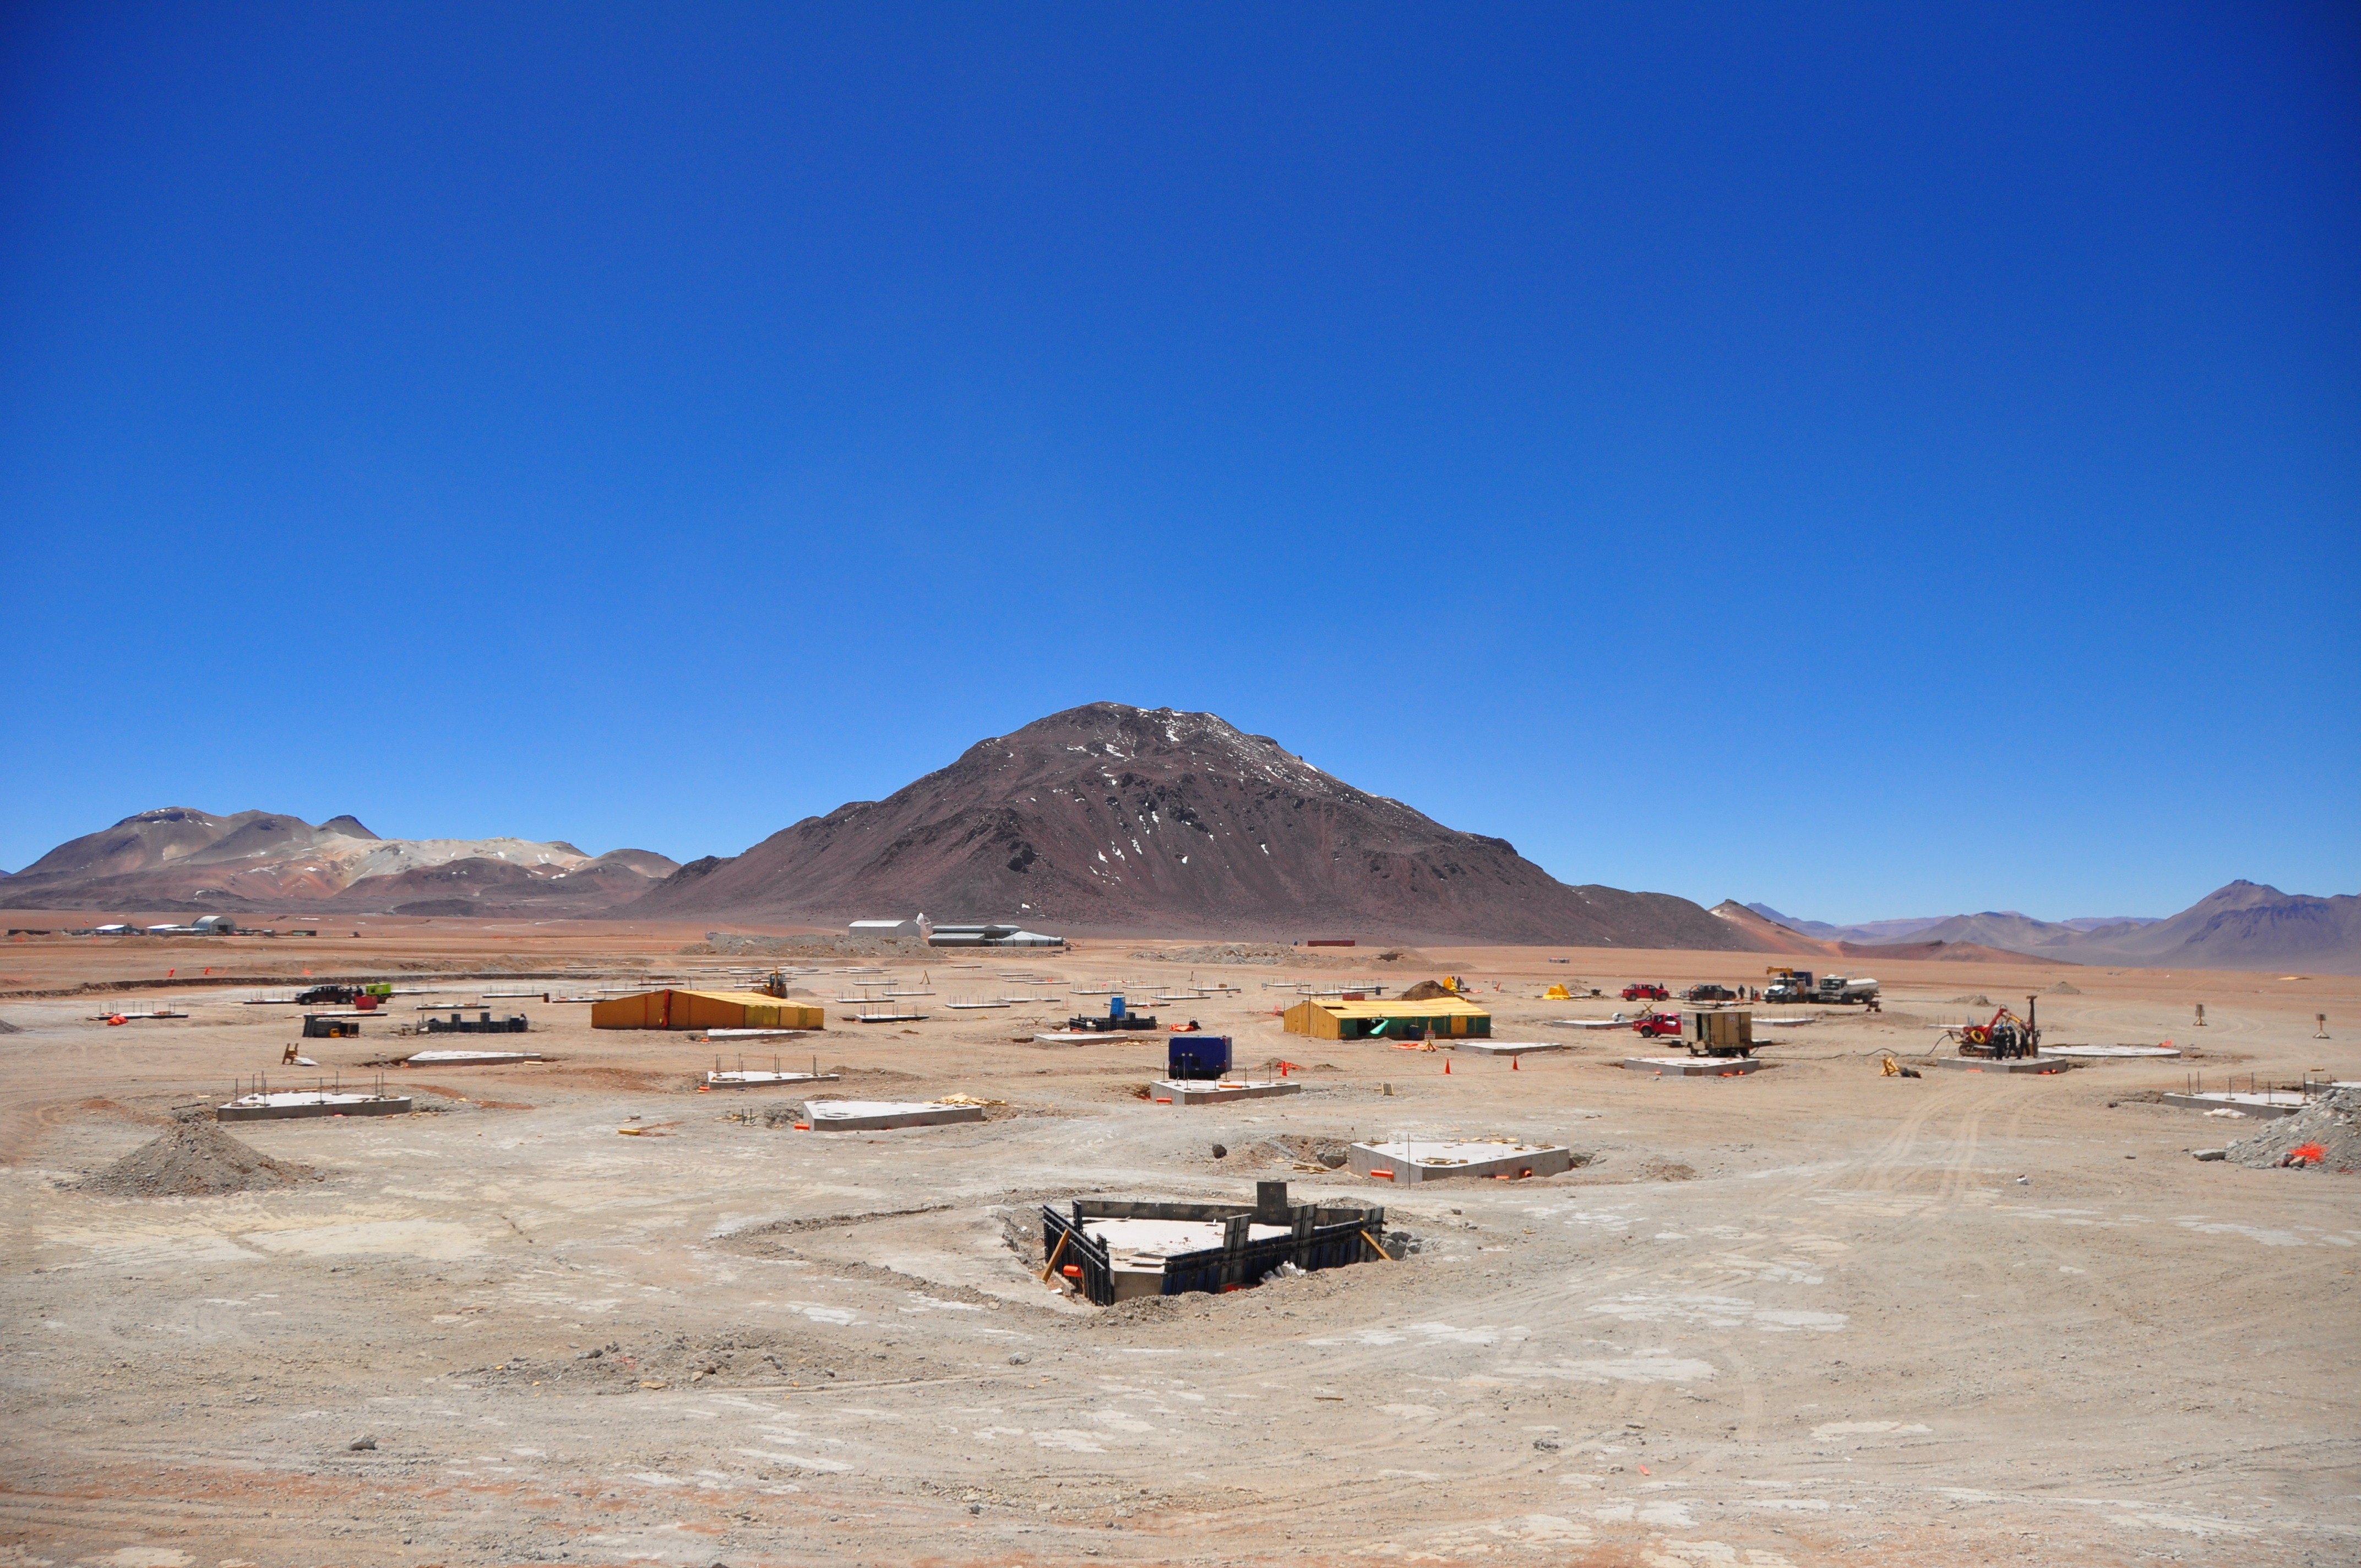

Start of construction in the AOS

Start of construction in the AOS.

Credit: ALMA (ESO / NAOJ / NRAO)